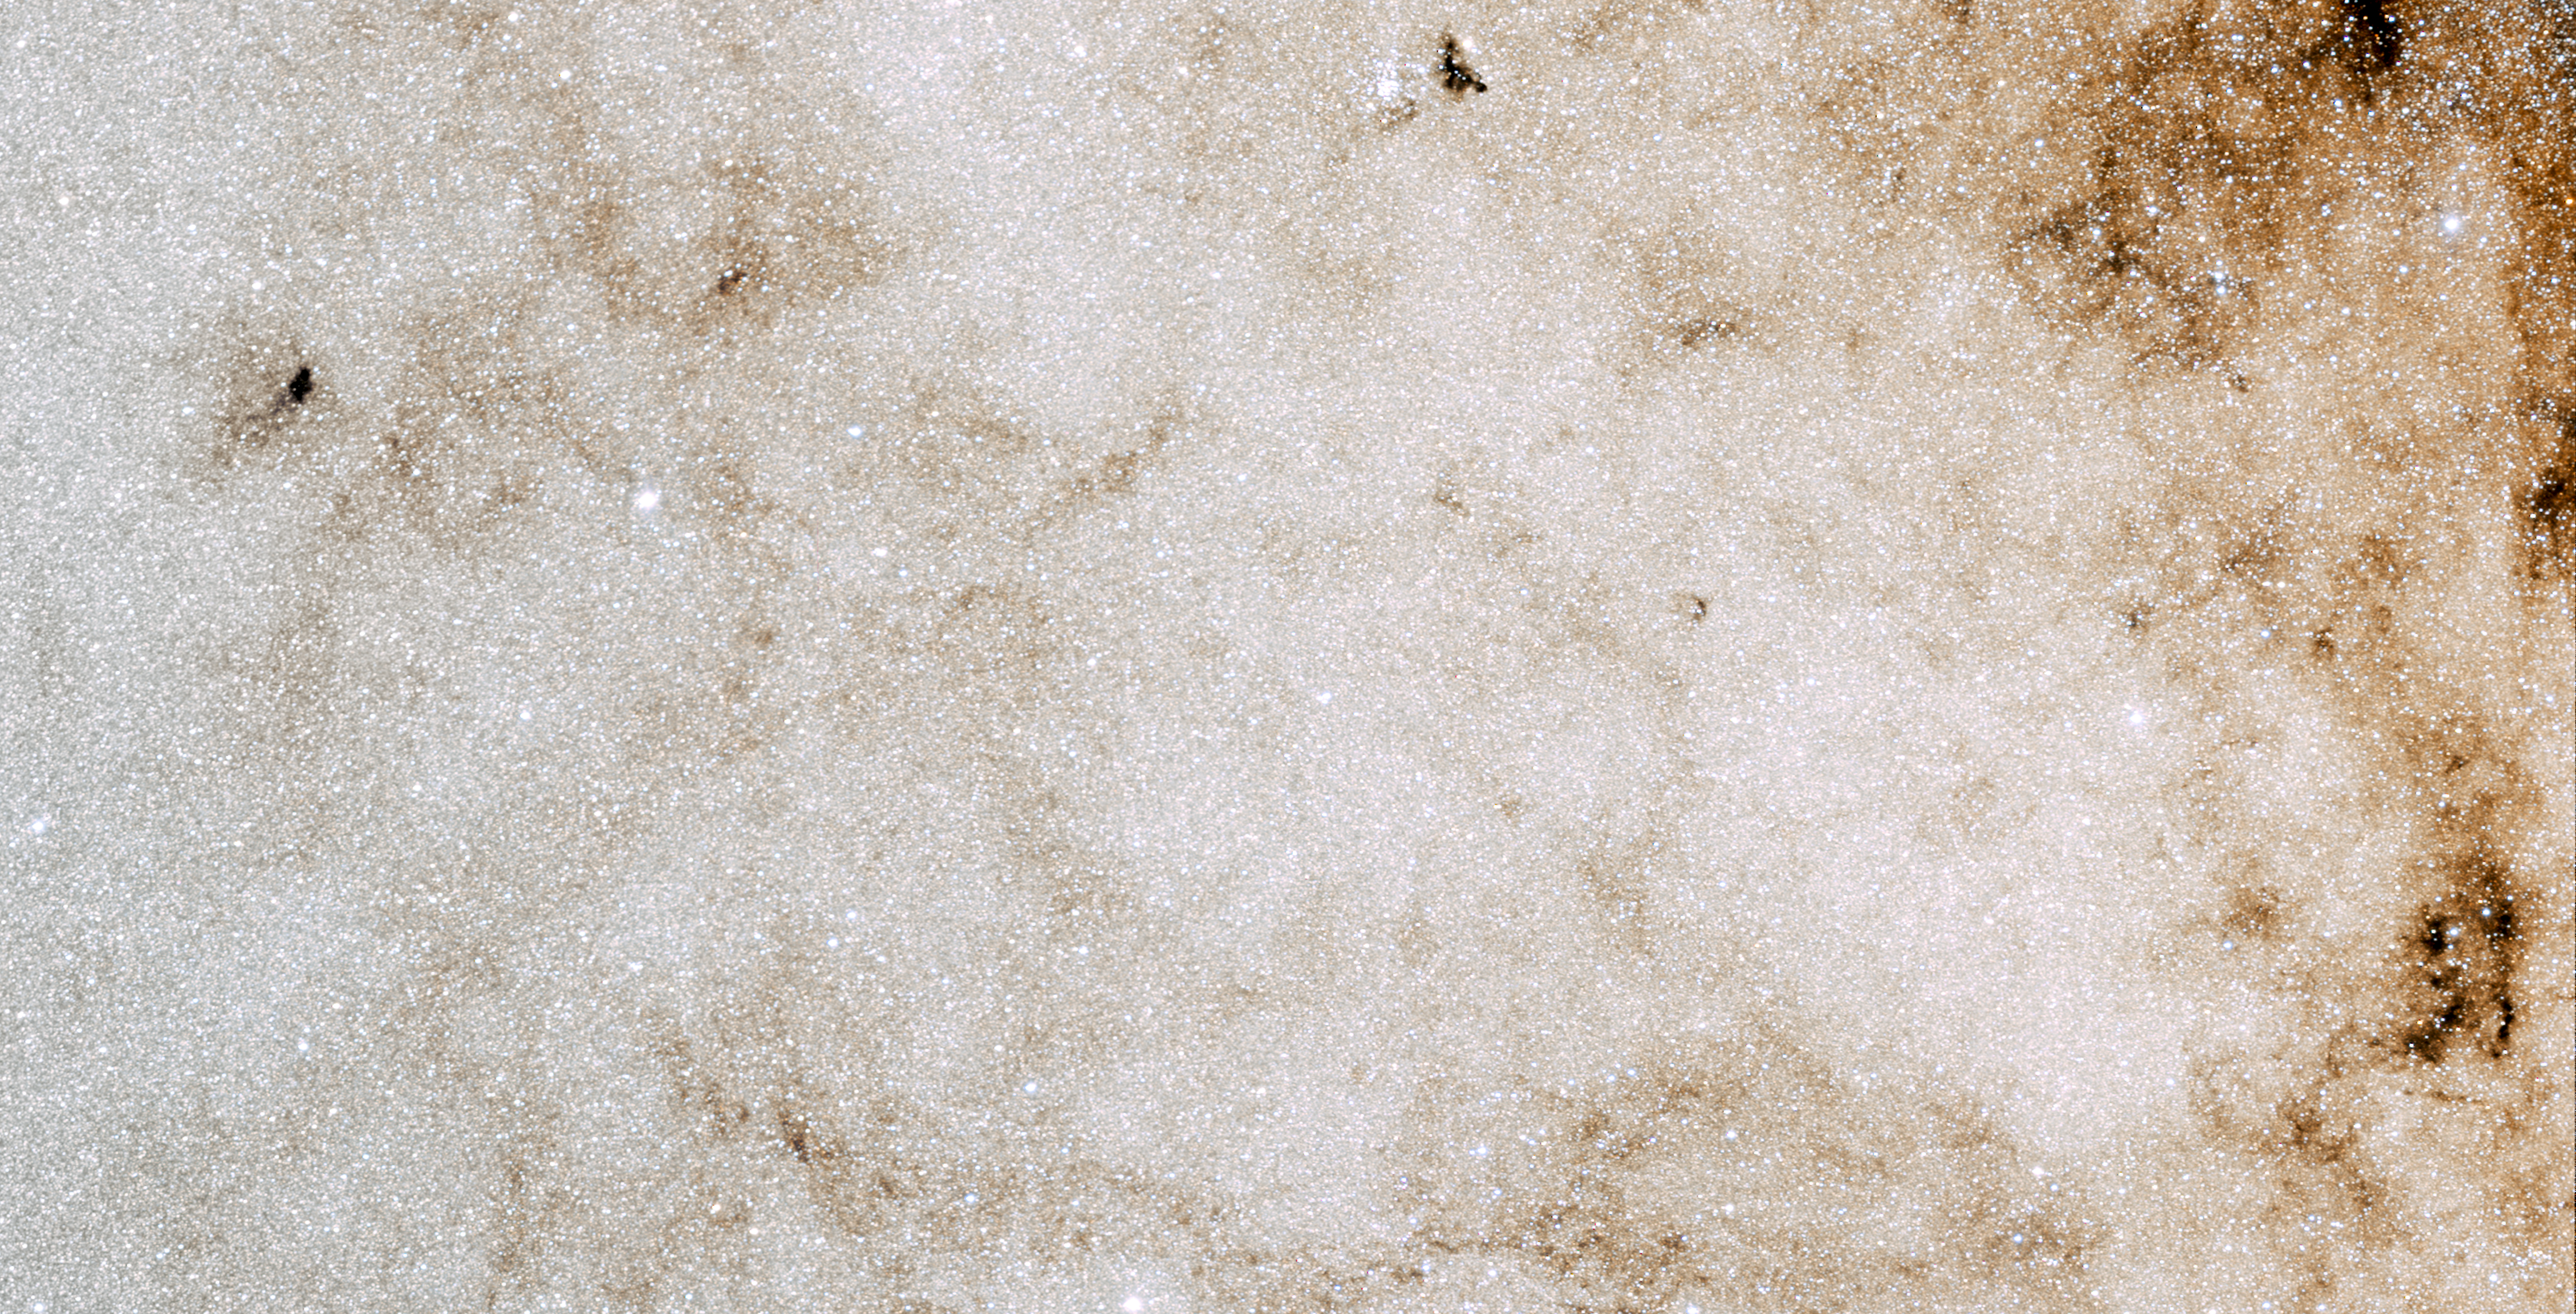

Wide-angle image showing the area of sky

This photo shows an area around 4 x 2 degrees stretching over the constellations Sagittarius and Scorpius taken with a DSLR camera.

Credit: E. Slawik/NOIRLab/NSF/AURA